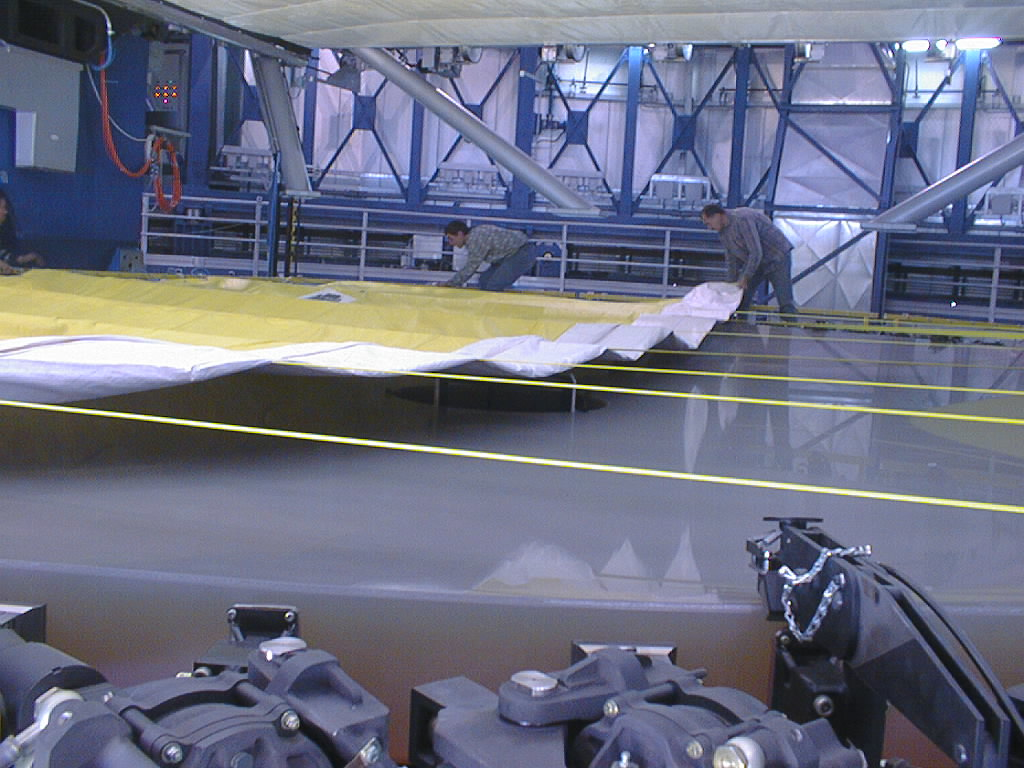

Preparations for VLT UT1 first light

Final preparations being carried out in the week before the VLT UT1 First Light. Following successful optical alignment tests, the 8.2-m primary mirror was removed from the first Unit Telescope (UT1). This image shows preparations to move it into the Mirror Maintenance Building (MMB) to be coated with a thin, highly reflective aluminium layer. The mirror surface is covered to protect it during the transport. (Photo obtained on May 17, 1998).

Credit: ESO